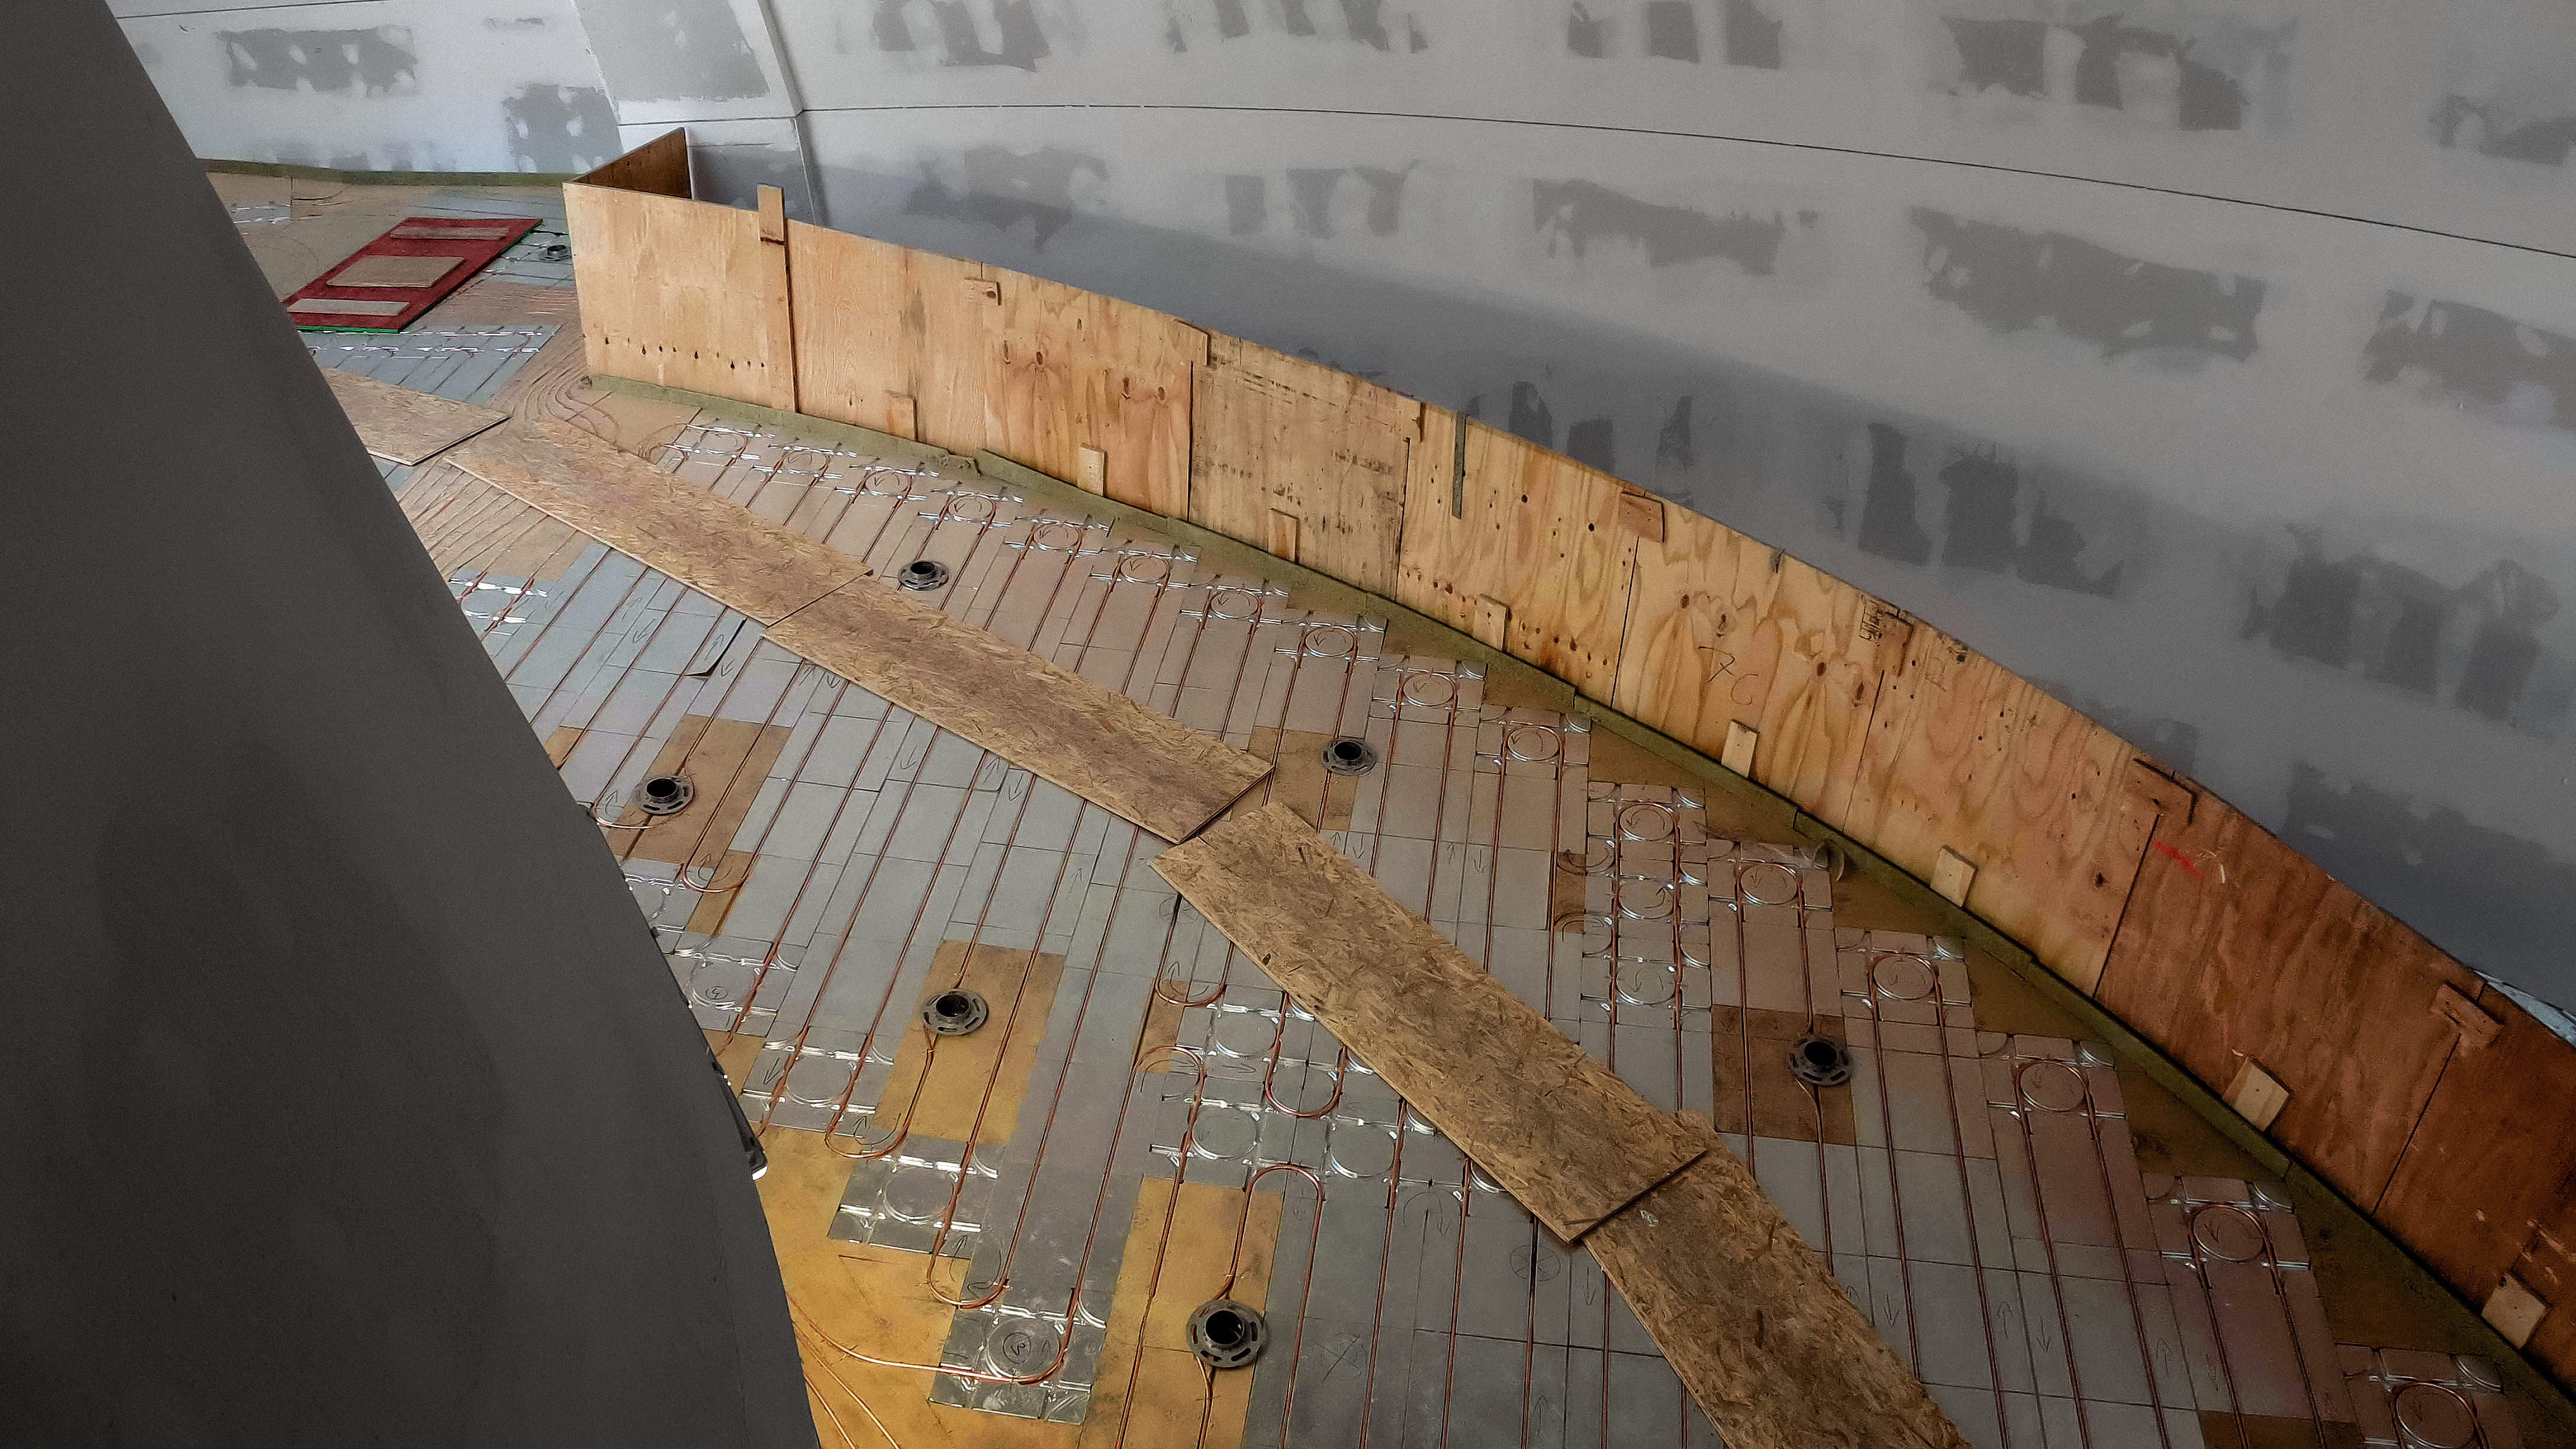

Heating the ESO Supernova

The ESO Supernova Planetarium & Visitor Centre is a cutting-edge free astronomy centre for the public located at the site of ESO Headquarters in Garching bei München, providing you with an immersive experience that will leave you in awe of the Universe we live in. It is due to open in April 2018.

This image shows the underfloor heating and cooling system, which should keep everyone comfortable when the Supernova centre is full of people.

Credit: ESO/F. Reckmann